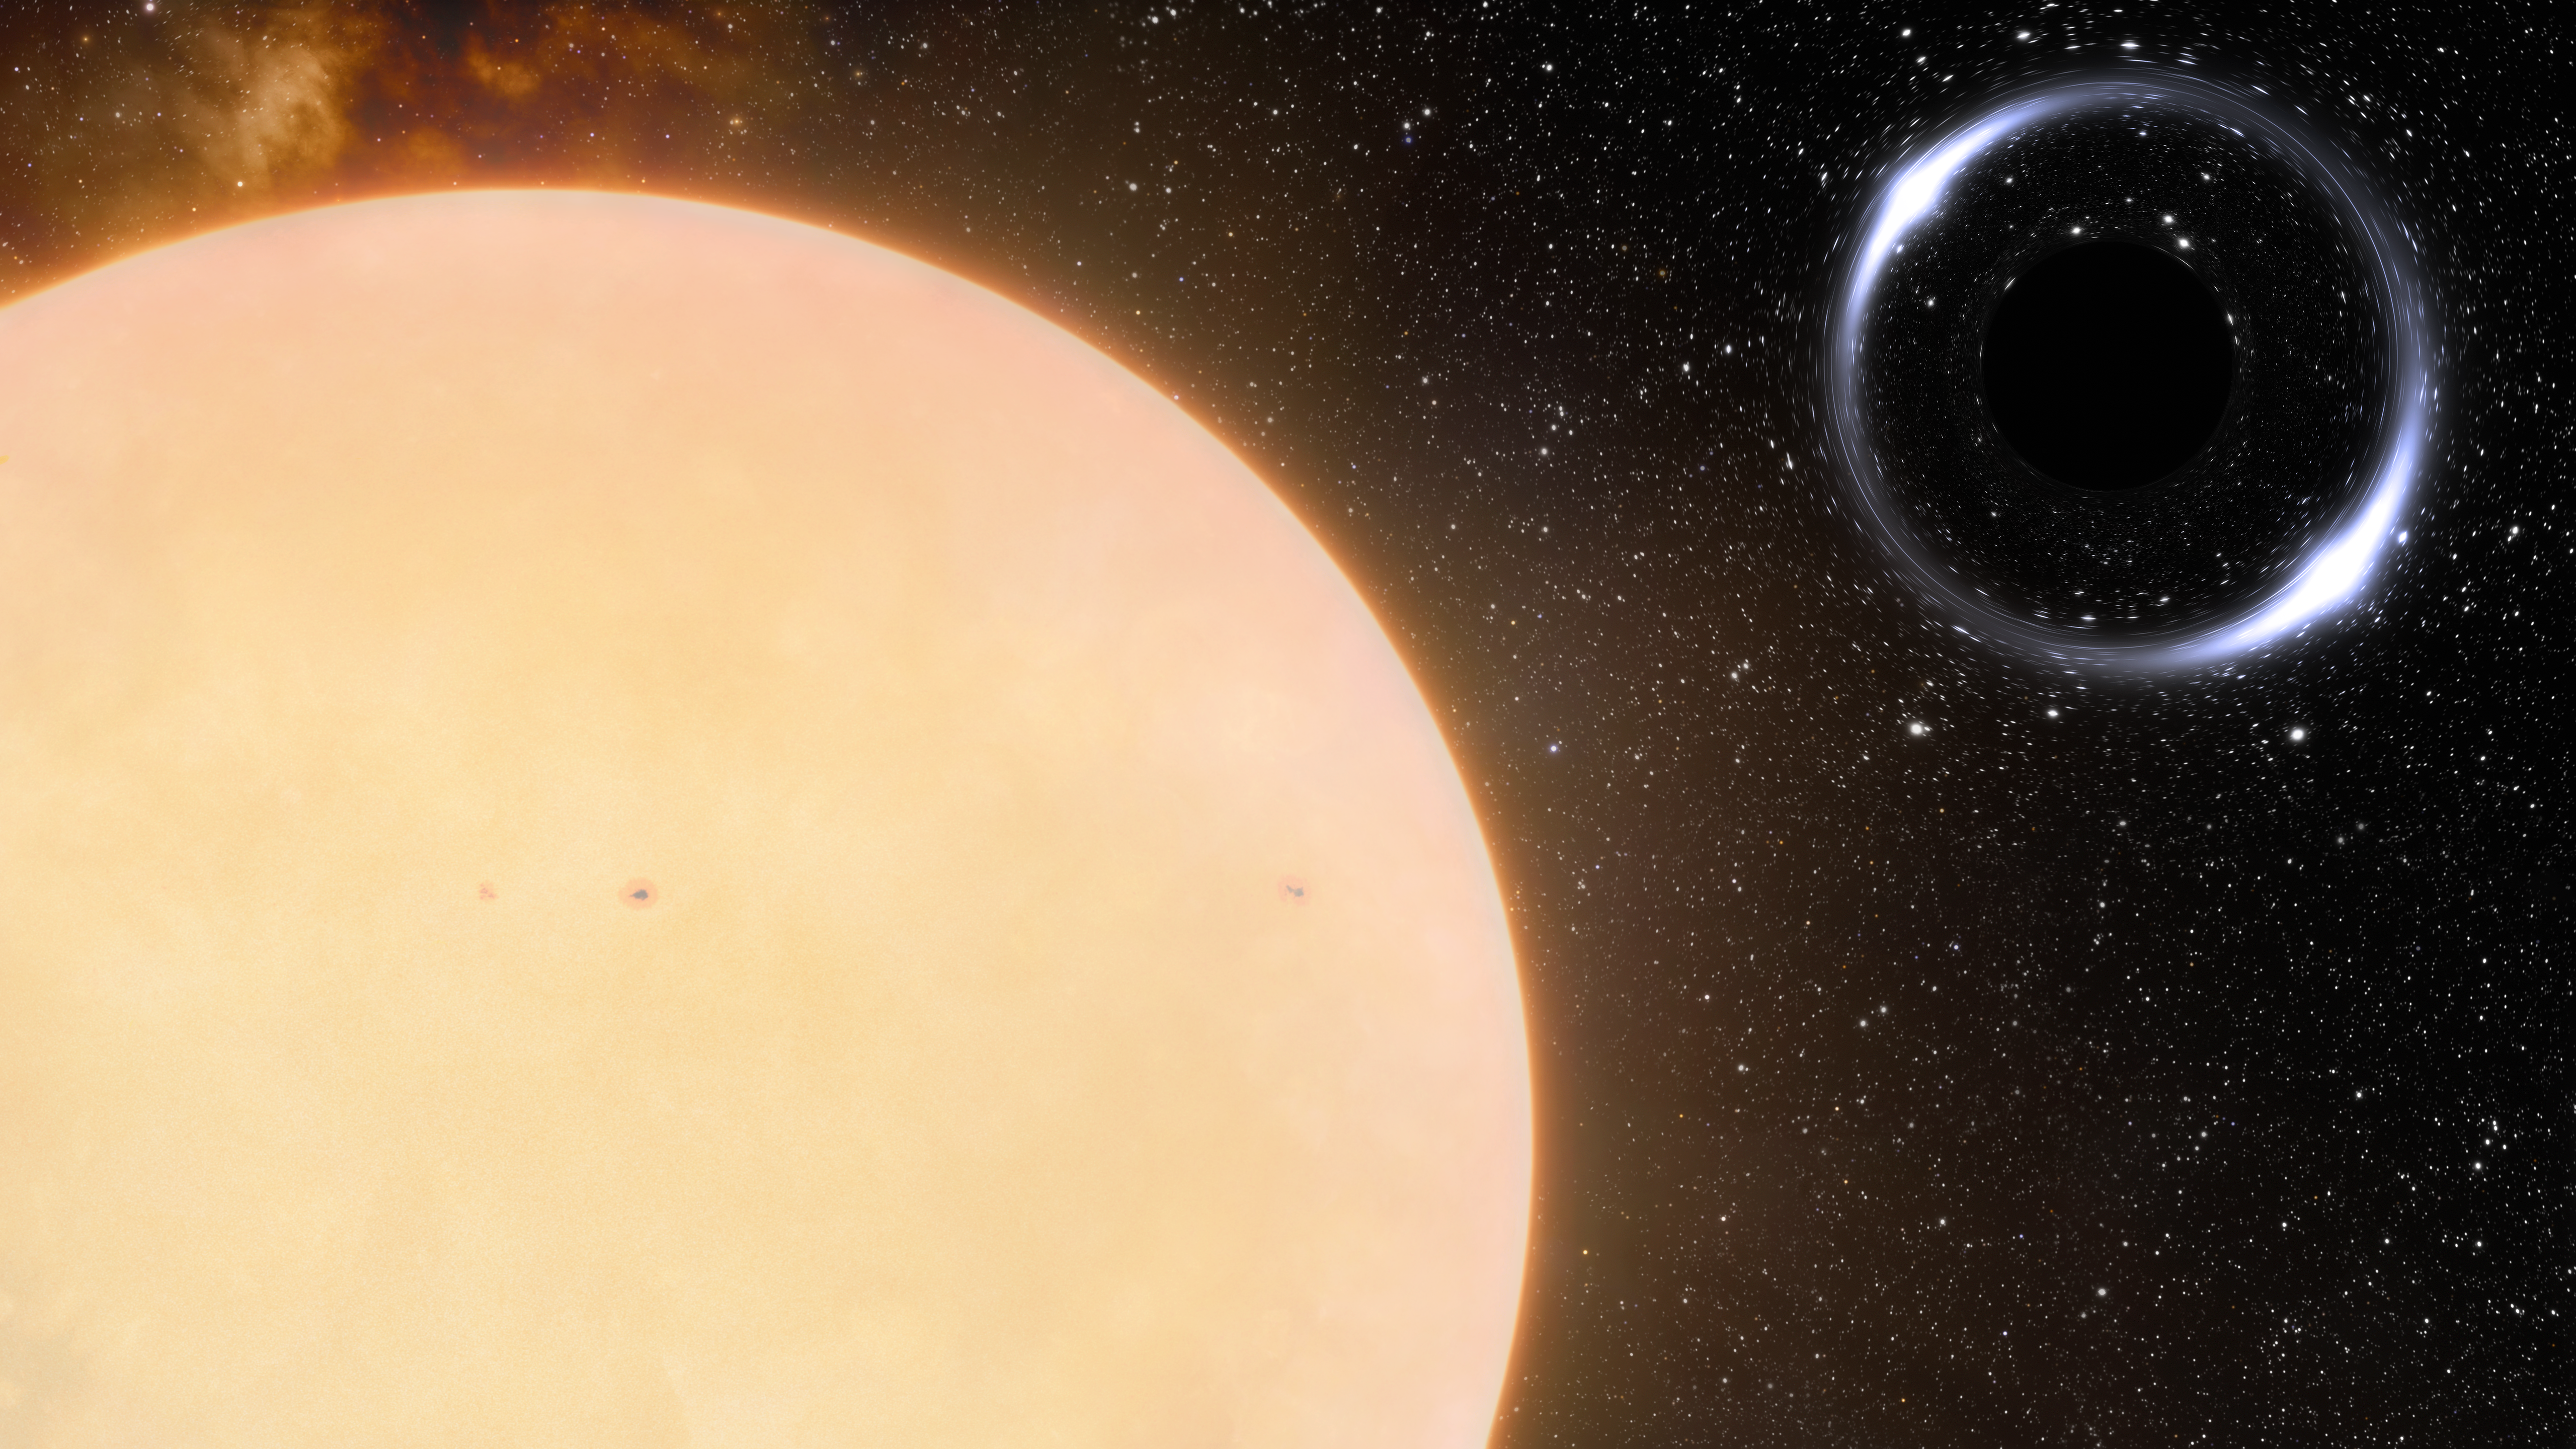

Artist’s impression of the closest black hole to Earth and its Sun-like companion star

Astronomers using the International Gemini Observatory, operated by NSF NOIRLab, have discovered the closest-known black hole to Earth. This is the first unambiguous detection of a dormant stellar-mass black hole in the Milky Way. Its close proximity to Earth, a mere 1600 light-years away, offers an intriguing target of study to advance our understanding of the evolution of binary systems.

Credit: International Gemini Observatory/NOIRLab/NSF/AURA/J. da Silva/Spaceengine/M. Zamani